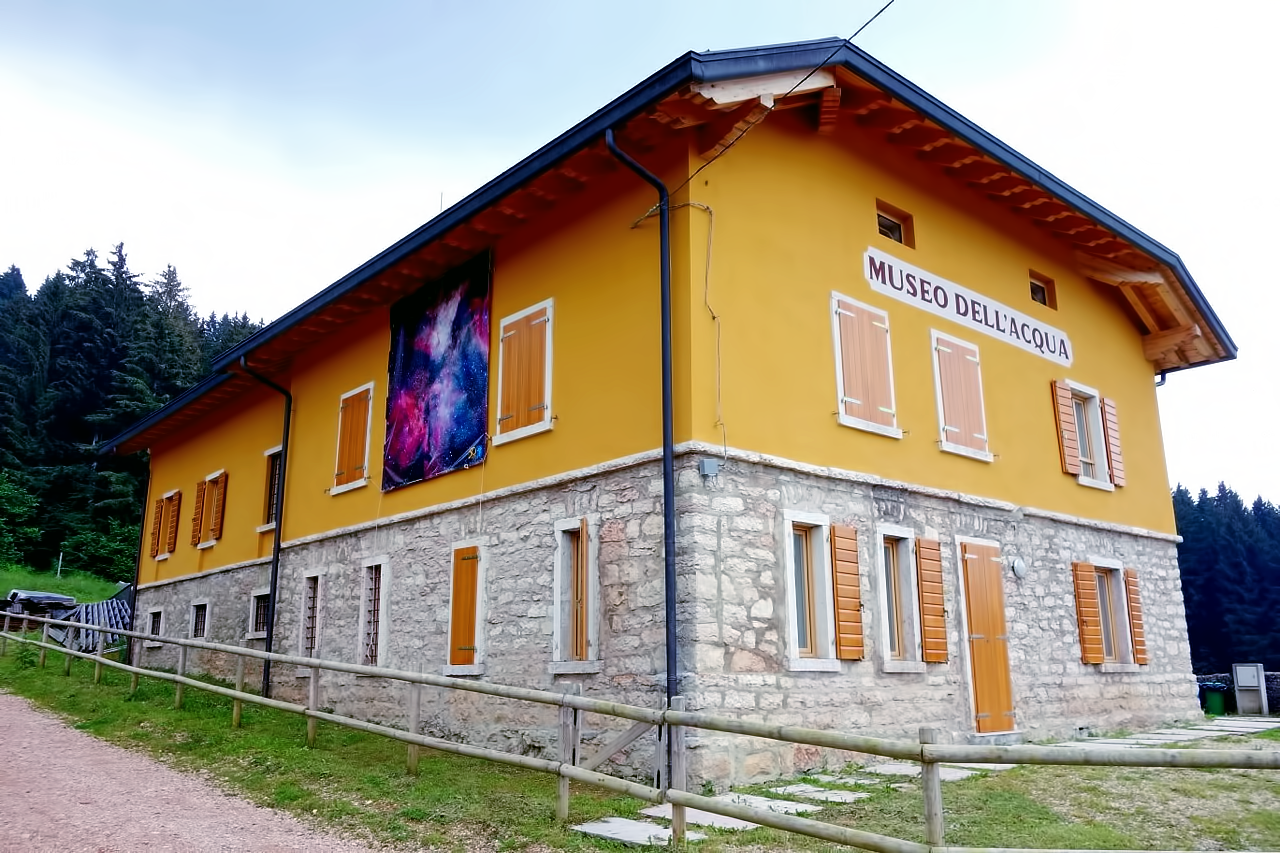

An extraordinary Universe

This museum — the museo dell'Acqua in Asiago, Italy - is host to the ESO Extraordinary Universe exhibition from July 13th - August 24th 2013.

Credit: Ph. Tommaso Marchiori/ESO